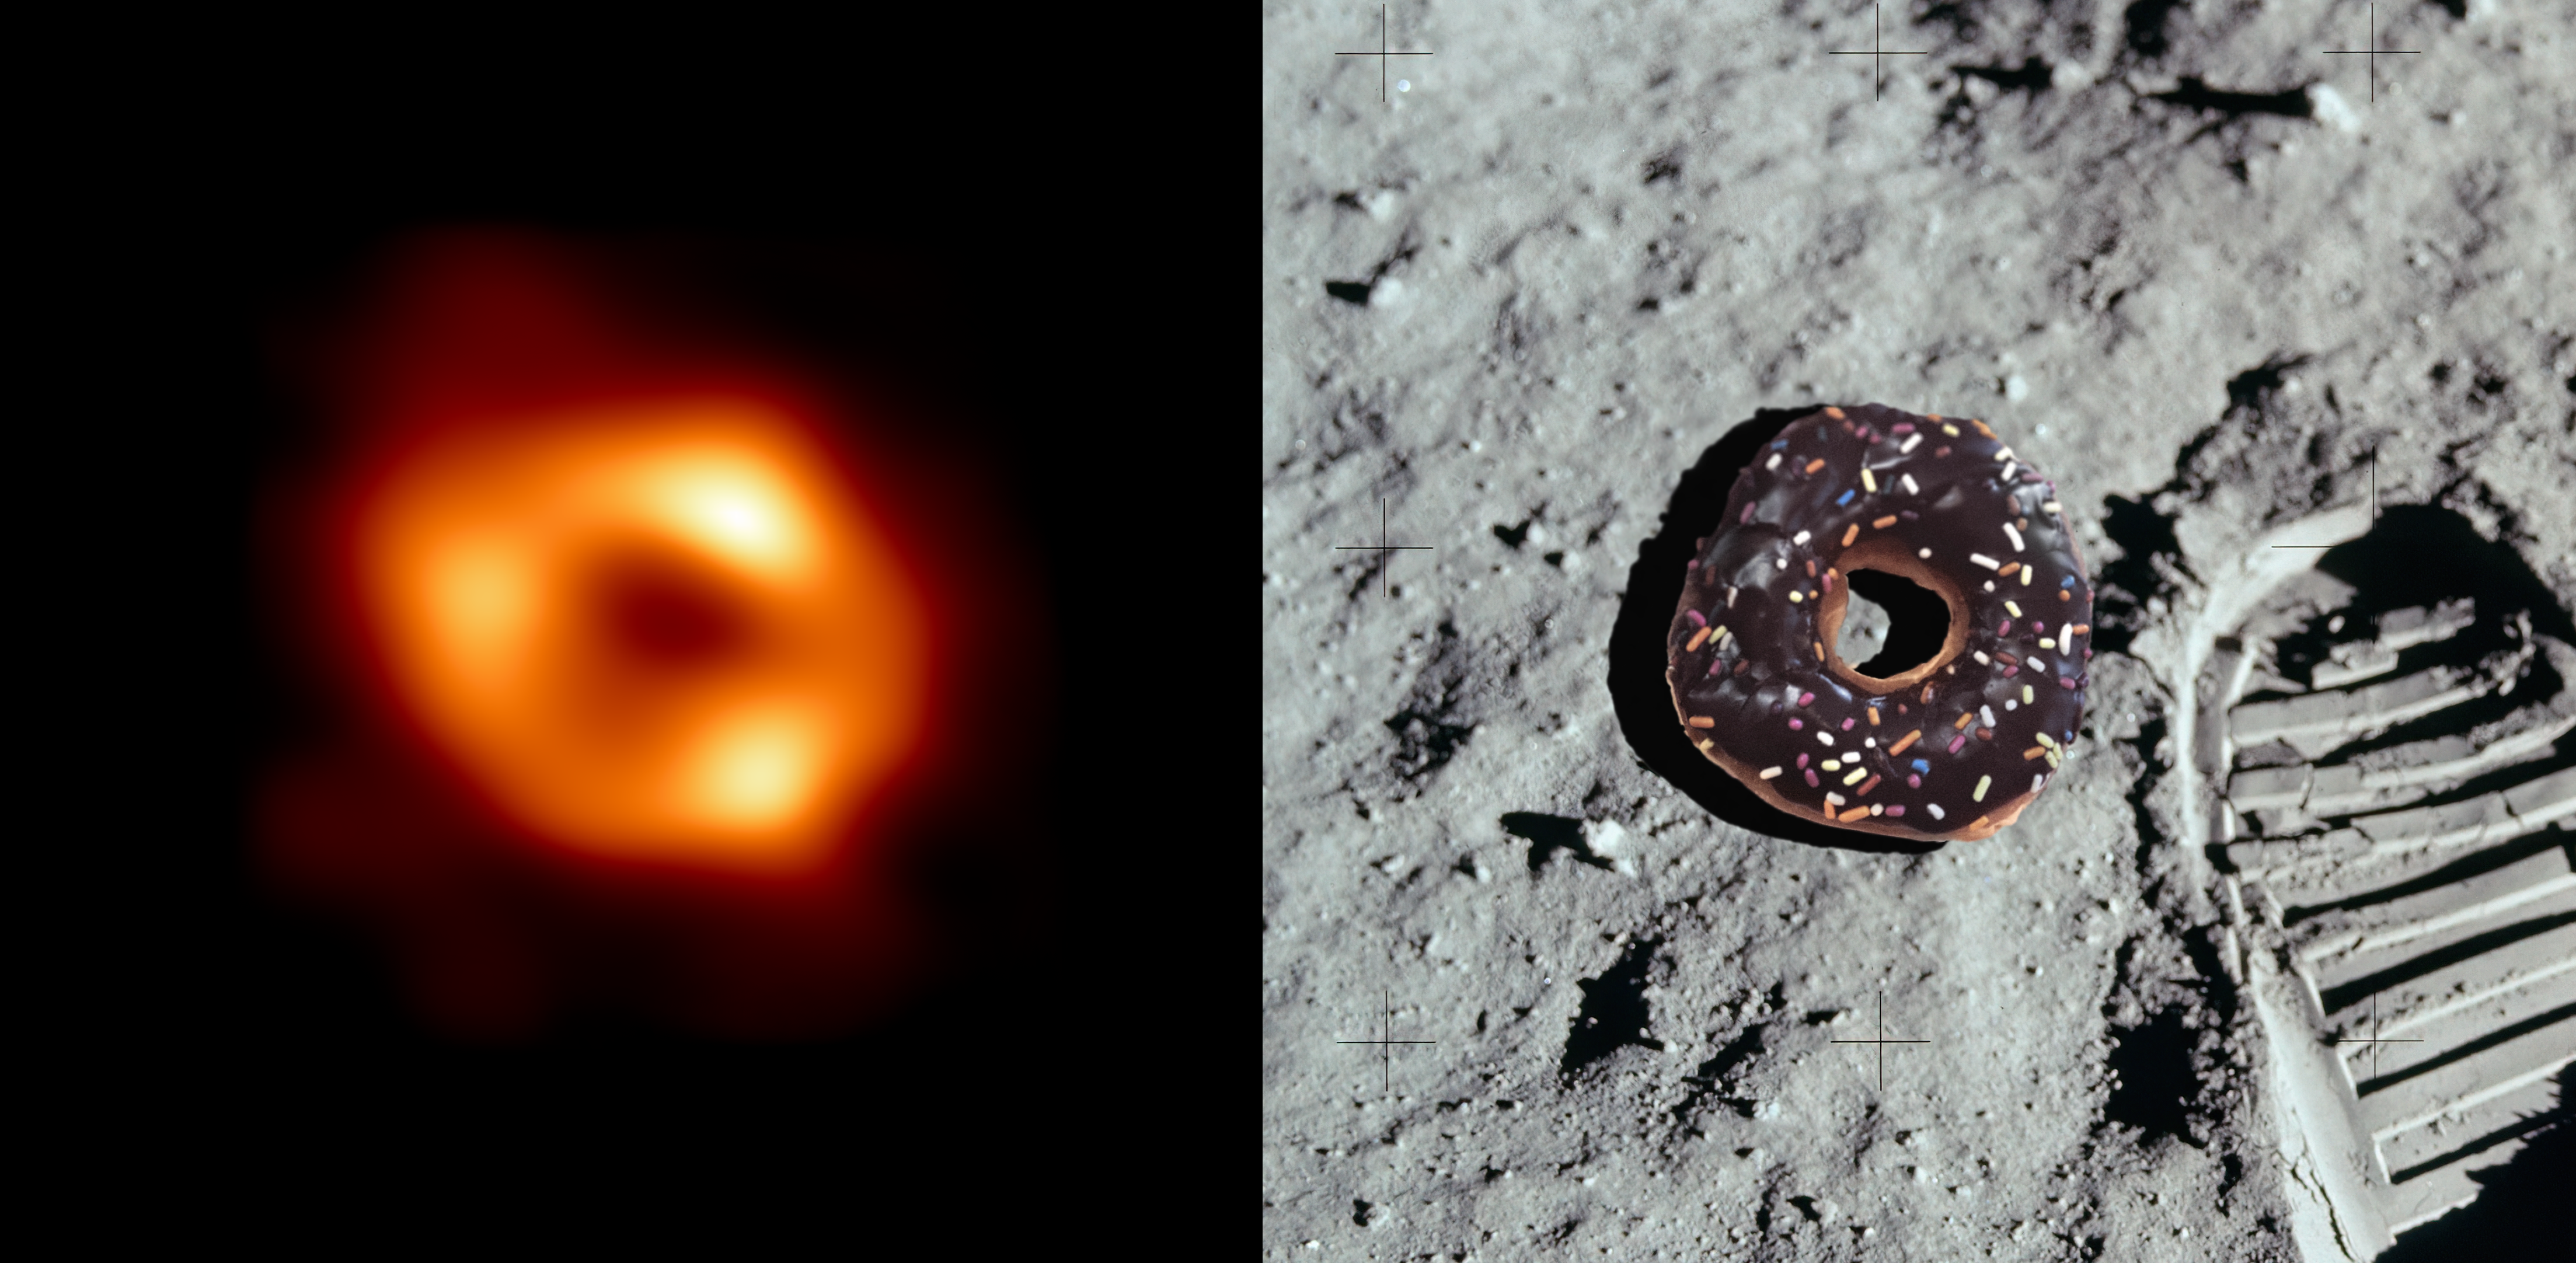

A donut in the sky

On 12 May 2022, a global network of astronomers from the Event Horizon Telescope Collaboration revealed the first image of the supermassive black hole at the heart of our Milky Way galaxy. This black hole, called Sagittarius A* or Sgr A*, lies 27 000 light years away, and its shadow is only 52 micro-arcseconds wide on the sky. That’s about the size of a donut on the surface of the moon as seen from Earth!

This tiny speck is not visible even to the largest individual telescope. The Event Horizon Telescope combines data from multiple radio telescopes located all across the globe, including ALMA and APEX, co-owned by ESO. This effectively creates one giant, “Earth-sized'' virtual telescope, using a technique known as very-long-baseline interferometry. Scientists then use a series of complex algorithms to sift through the data and reconstruct the image we see today.

Black holes cannot be directly imaged as they are completely dark, but astronomers can measure the radio waves emitted by the superheated glowing gas and dust surrounding them, creating the donut-like shape we see in the image of Sgr A*.

Credit: EHT Collaboration, ESO/M. Kornmesser, NASA, Lu Amaral